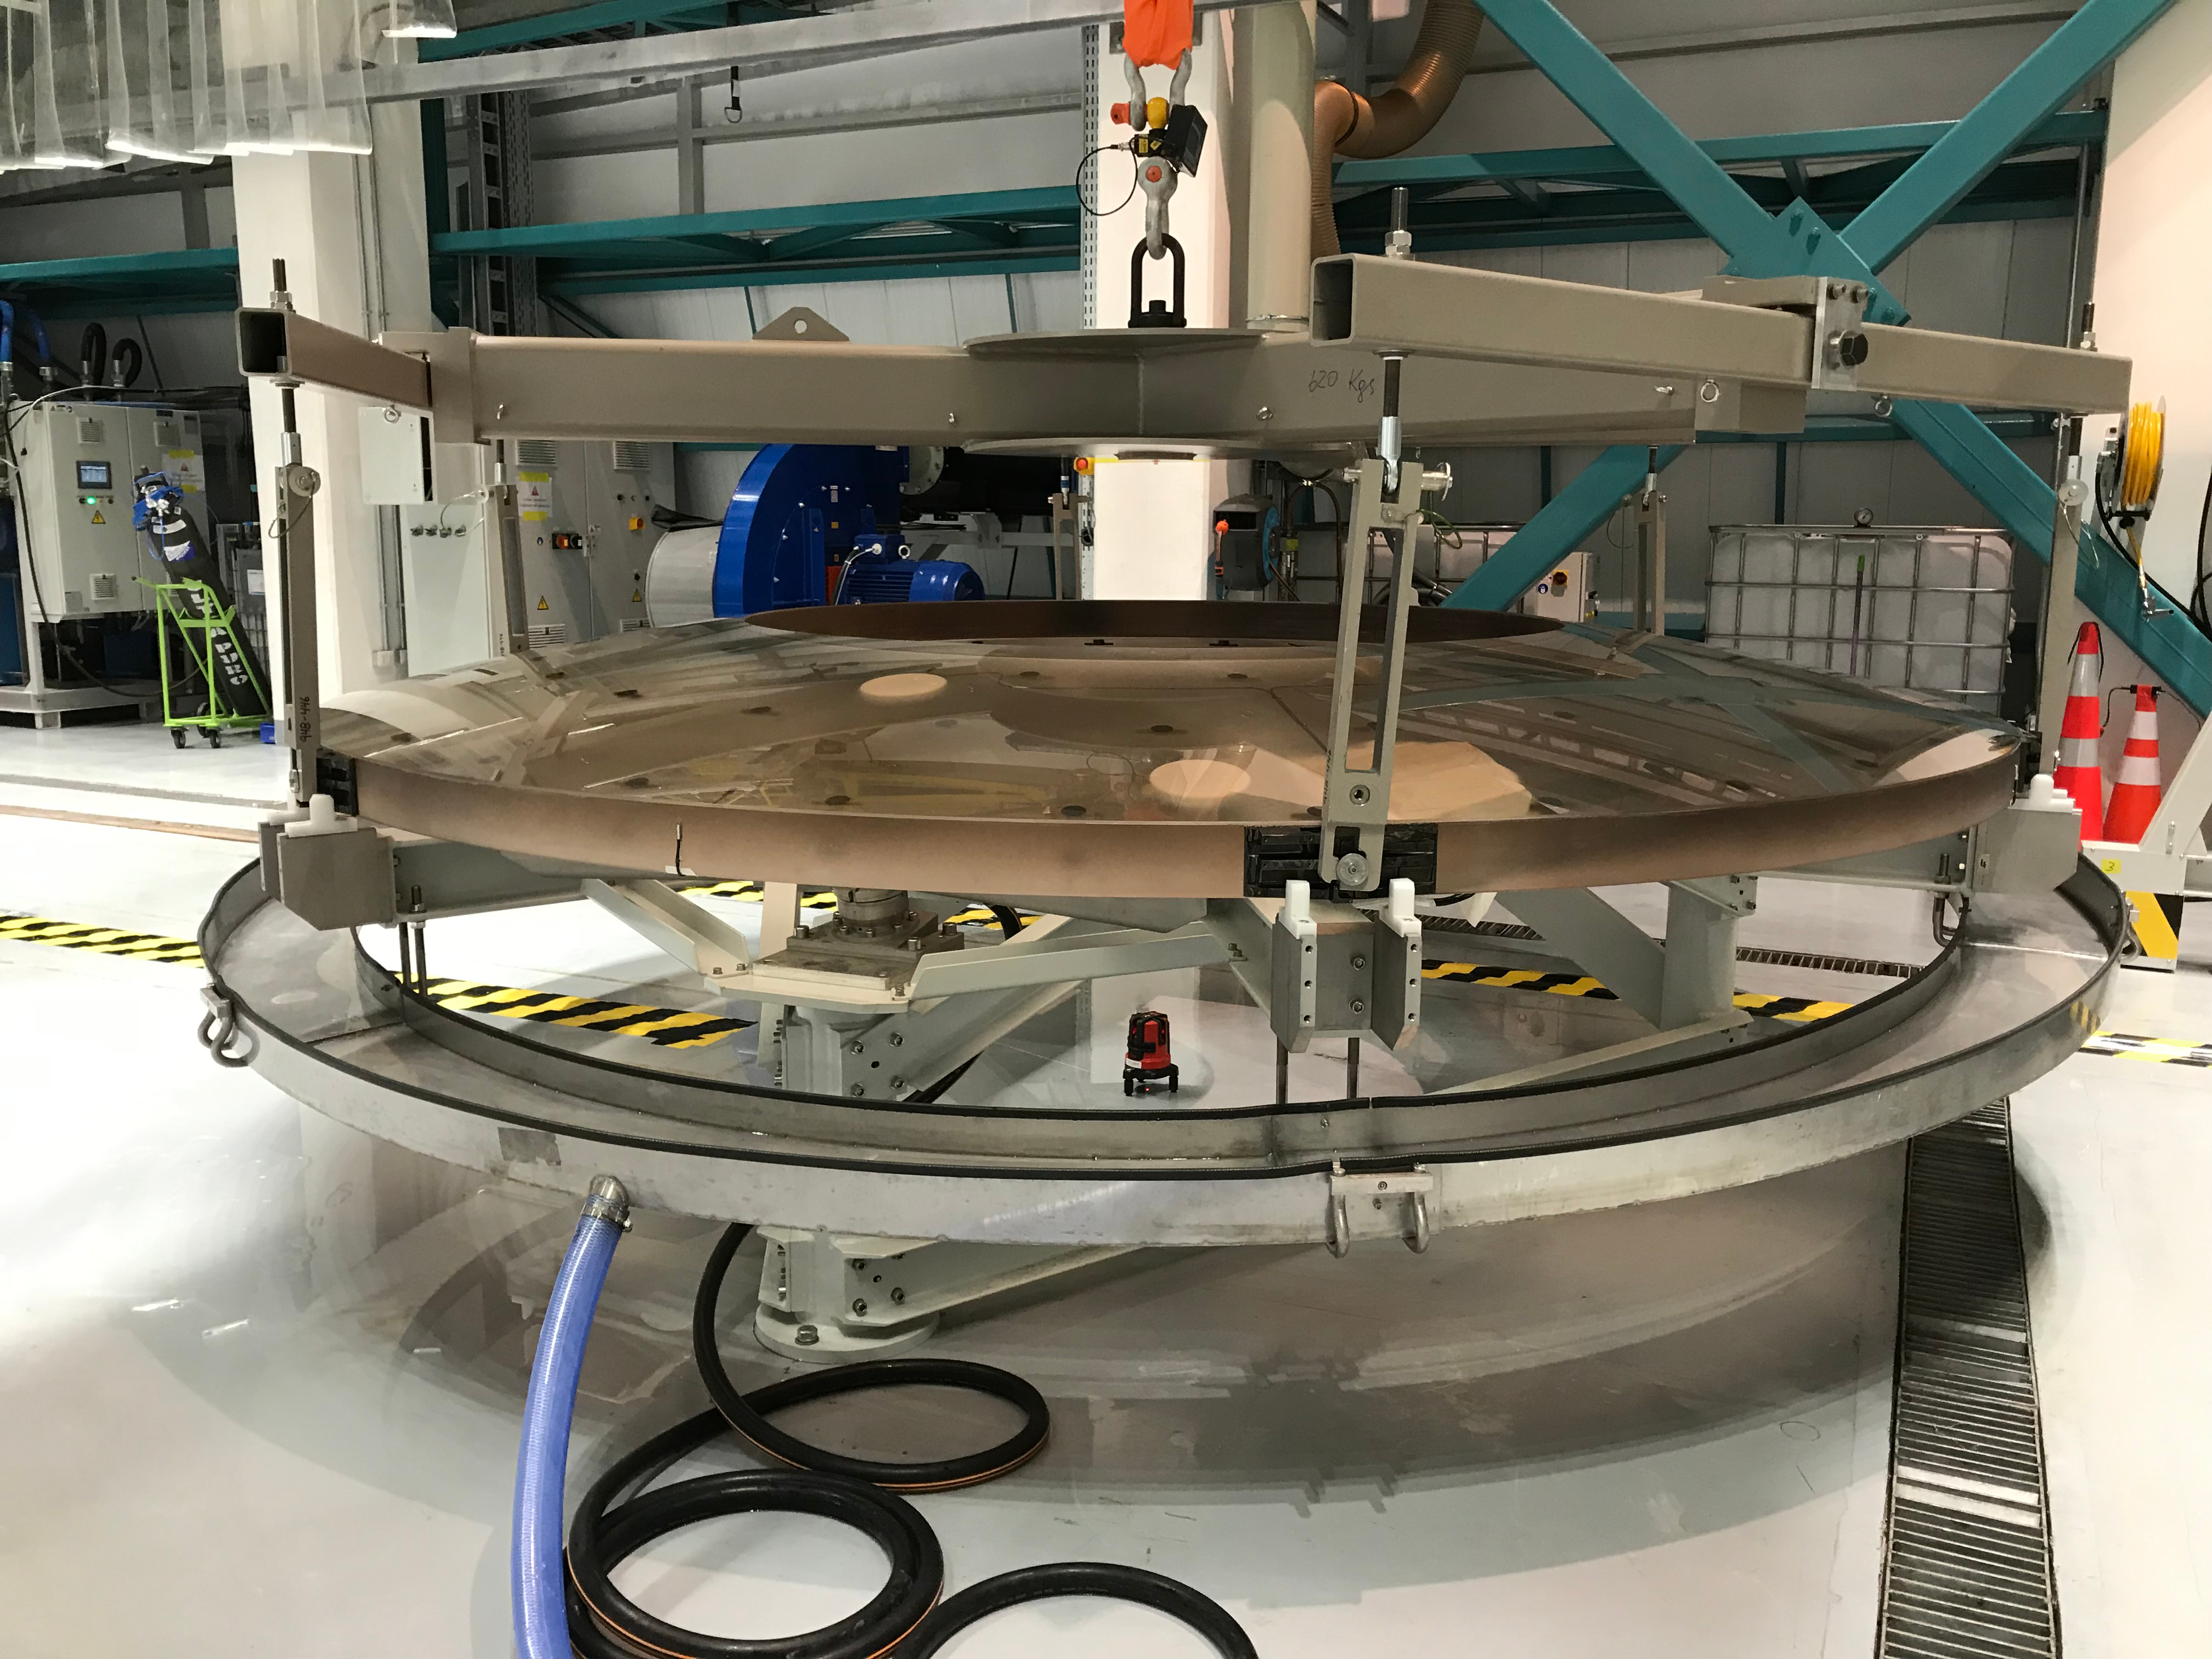

M2 Coating

The LSST Secondary Mirror (M2) was successfully coated with a silver reflective coating at the LSST summit facility building on Cerro Pachón on July 16, 2019.

Credit: Rubin Observatory/NSF/AURA